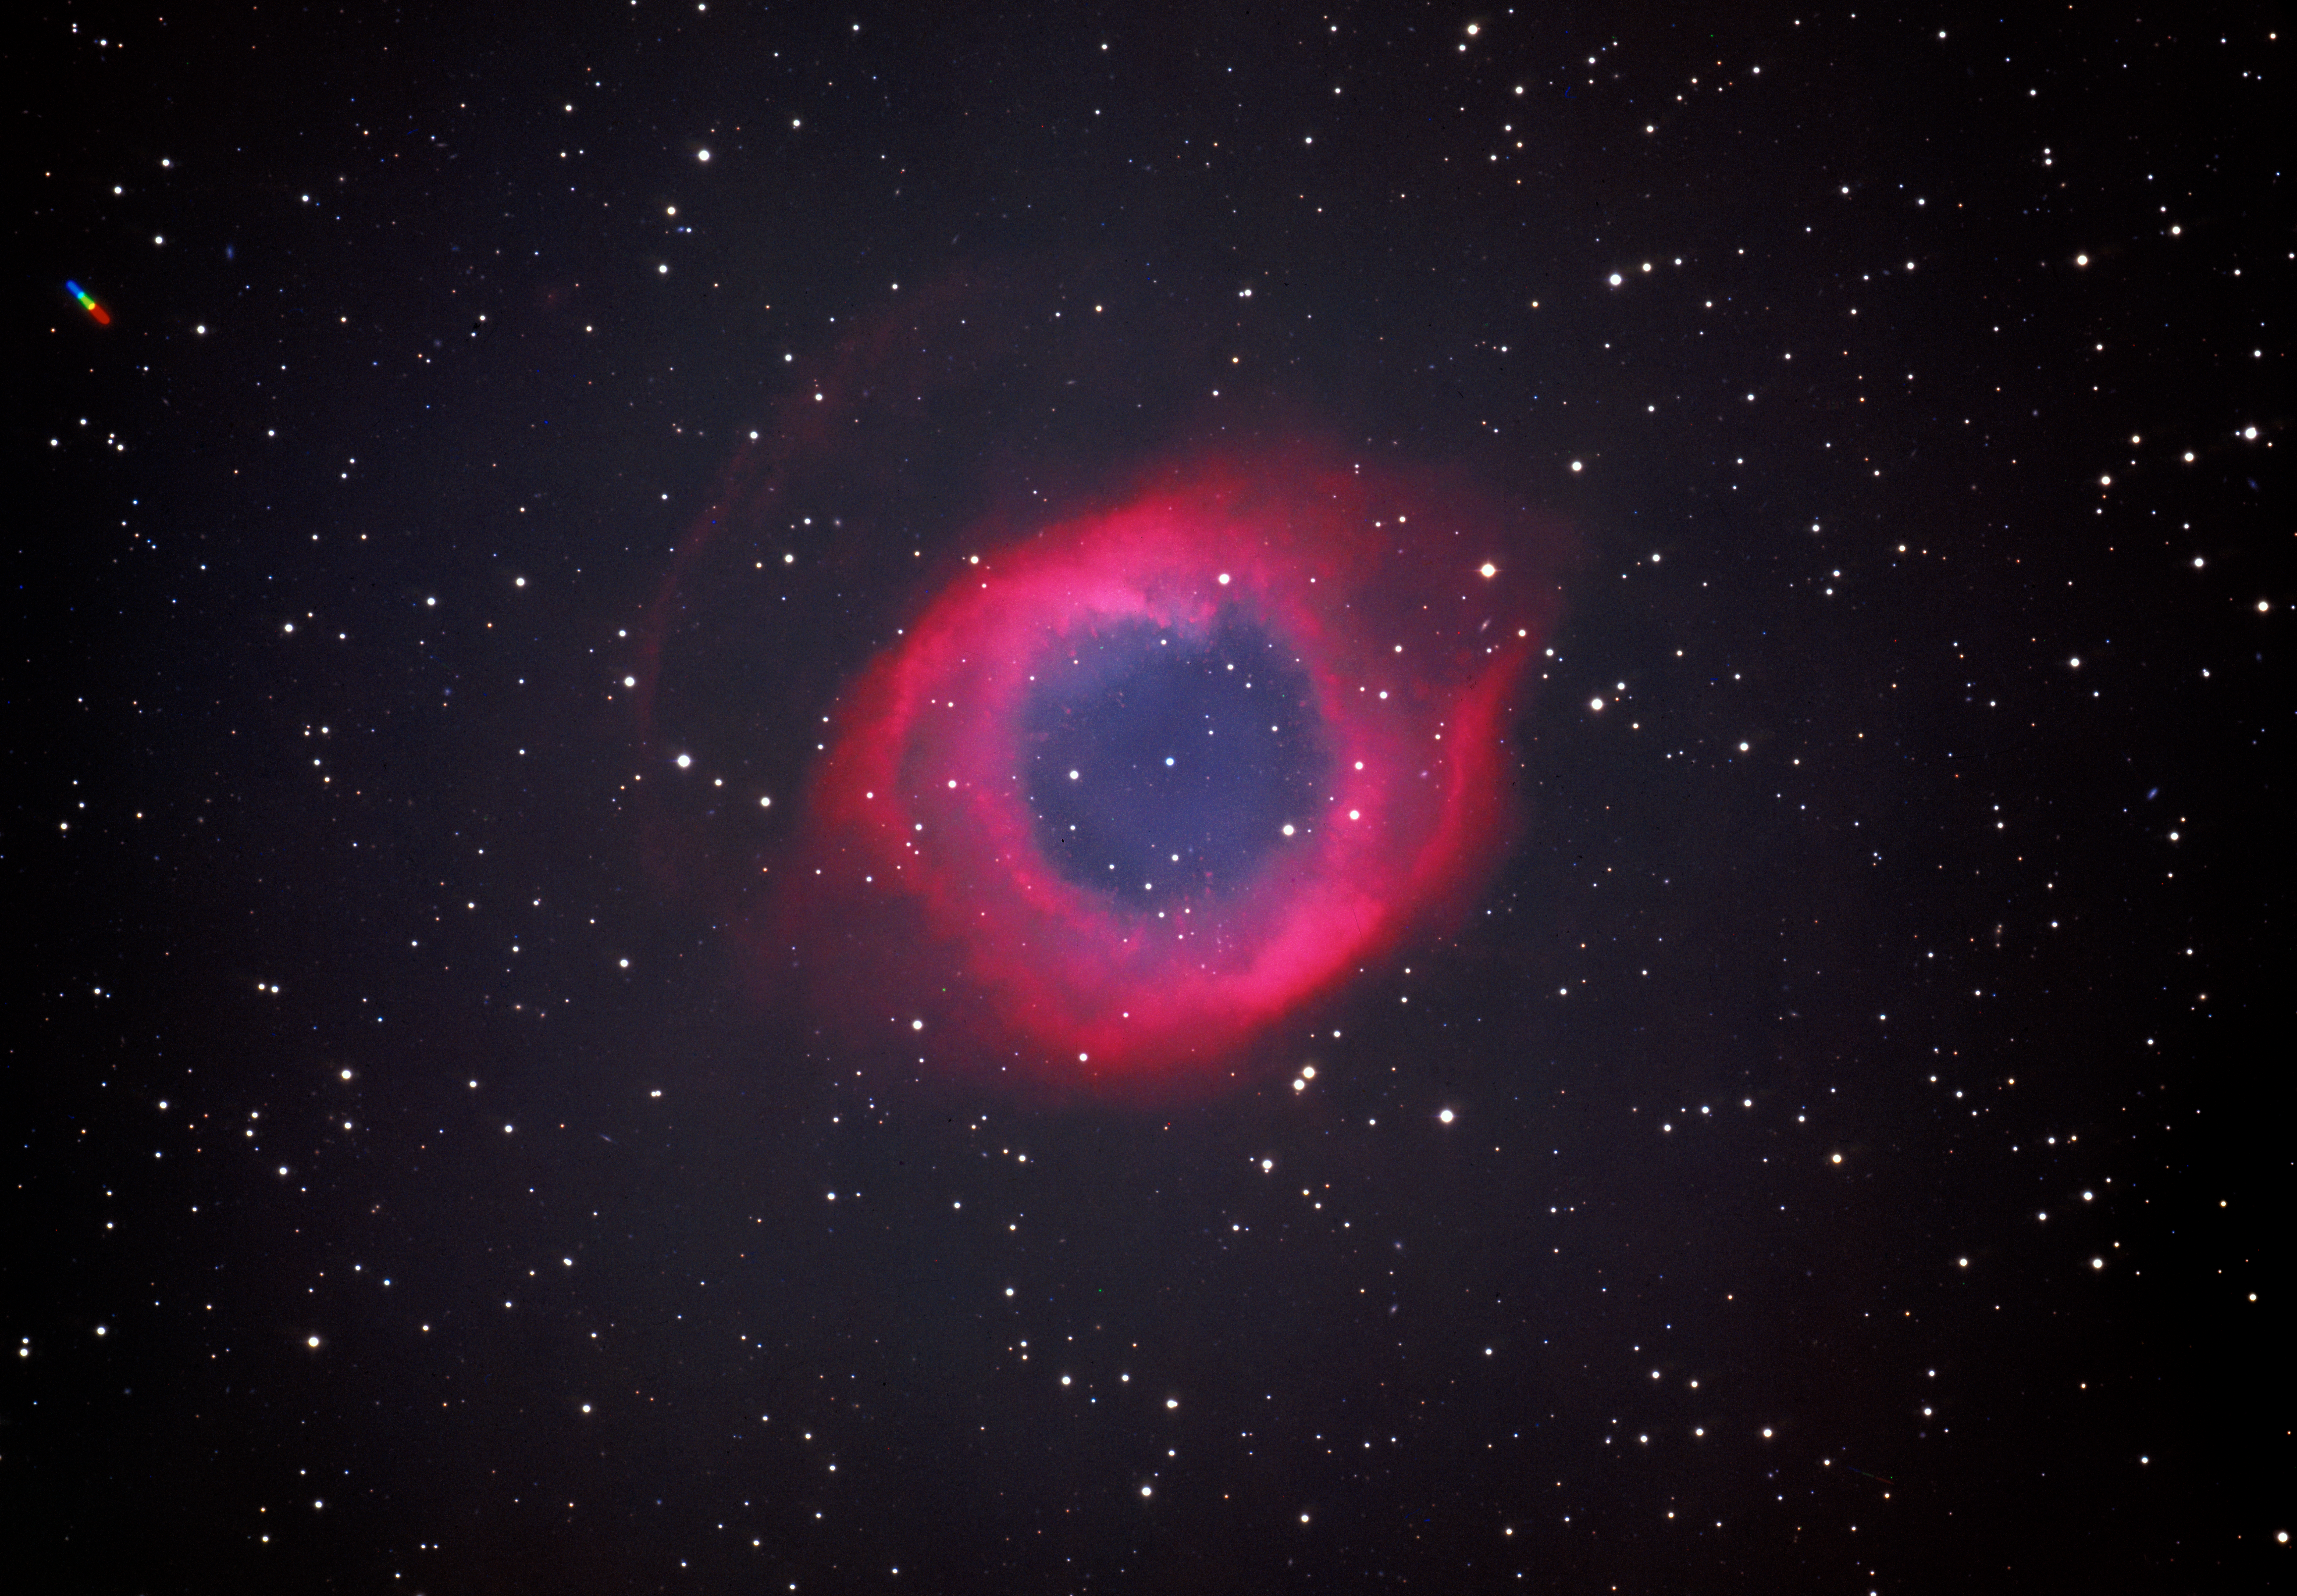

The Helix Nebula (NGC7293)

The Helix Nebula (also known as The Helix, NGC 7293, or Caldwell 63) is a large planetary nebula (PN) located in the constellation Aquarius. Discovered by Karl Ludwig Harding, probably before 1824, this object is one of the closest to the Earth of all the bright planetary nebulae. The estimated distance is about 215 parsecs or 700 light-years. It is similar in appearance to the Ring Nebula, whose size, age, and physical characteristics are similar to the Dumbbell Nebula, varying only in its relative proximity and the appearance from the equatorial viewing angle. The Helix Nebula has sometimes been referred to as the "Eye of God" in pop culture.

Credit: ESO